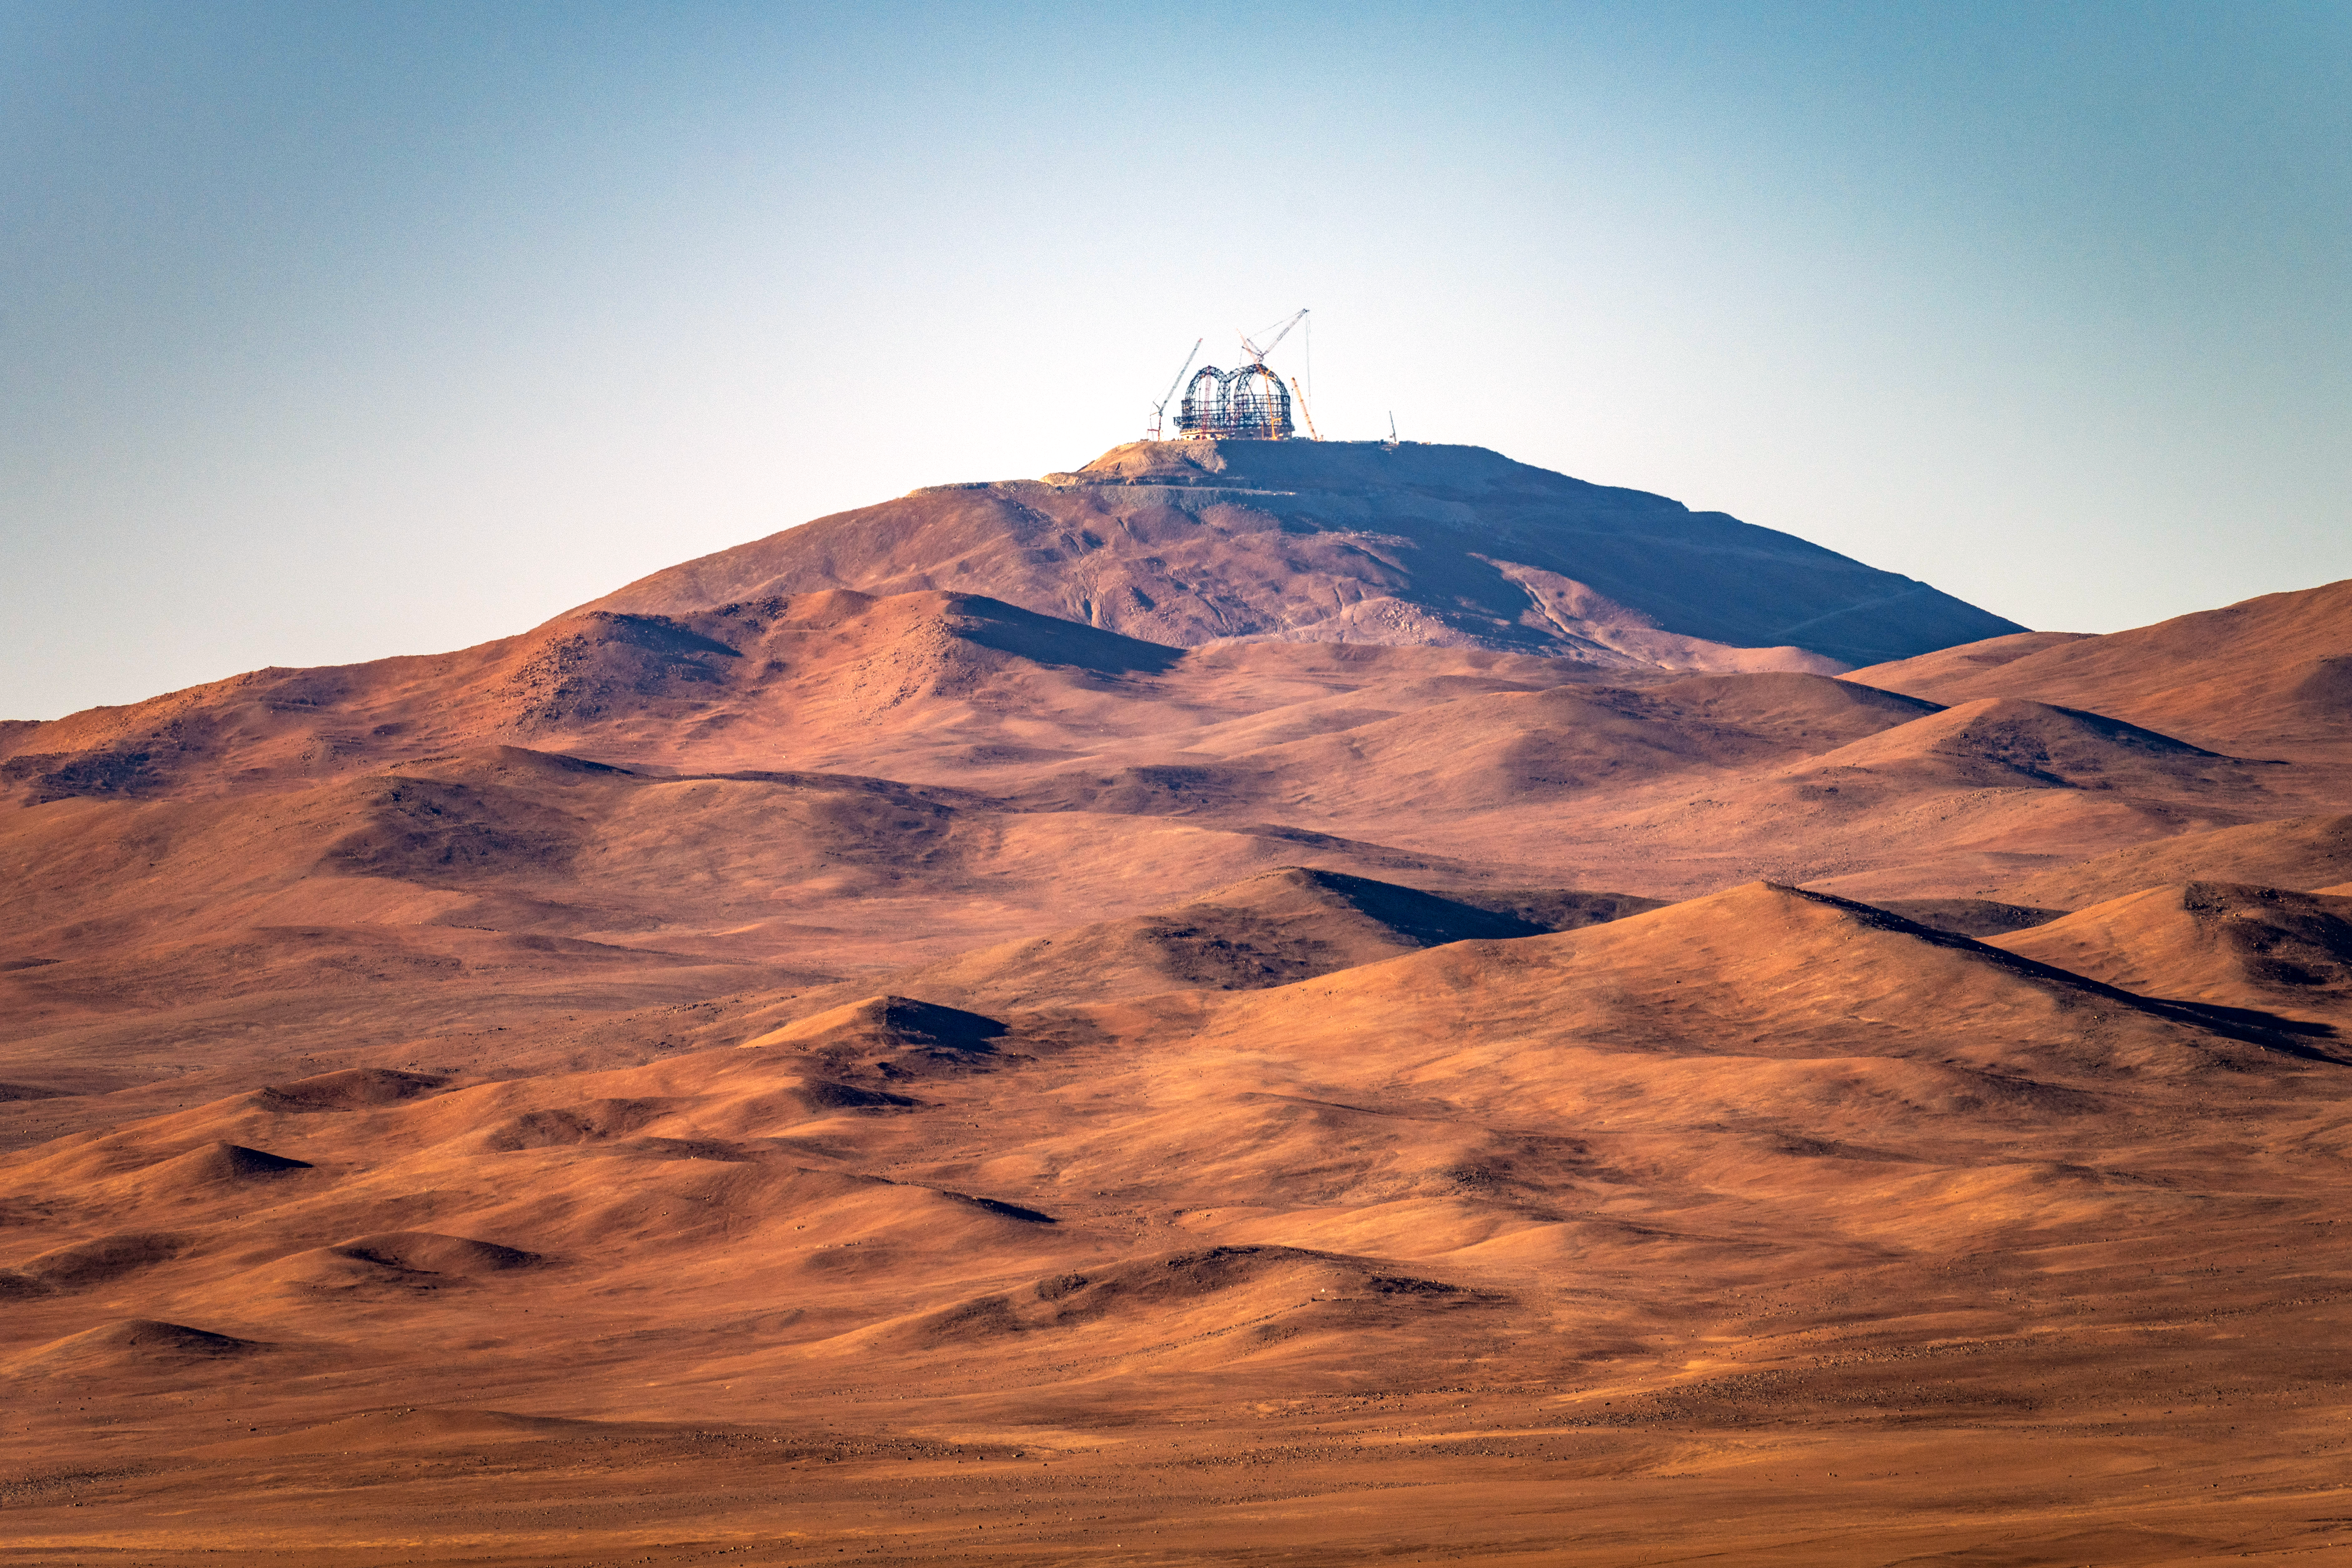

A view of Cerro Armazones, home of the ELT

This image, taken in early August 2023, shows Cerro Armazones in the Chilean Atacama Desert from a distance. Perched on top of the mountain is ESO’s Extremely Large Telescope (ELT), currently under construction. With an altitude of 3046 metres, Cerro Armazones is located some 130 kilometres south of the town of Antofagasta and about 20 kilometres from Cerro Paranal, home of ESO's Very Large Telescope (VLT).

Credit: G. Hüdepohl (atacamaphoto.com)/ESO